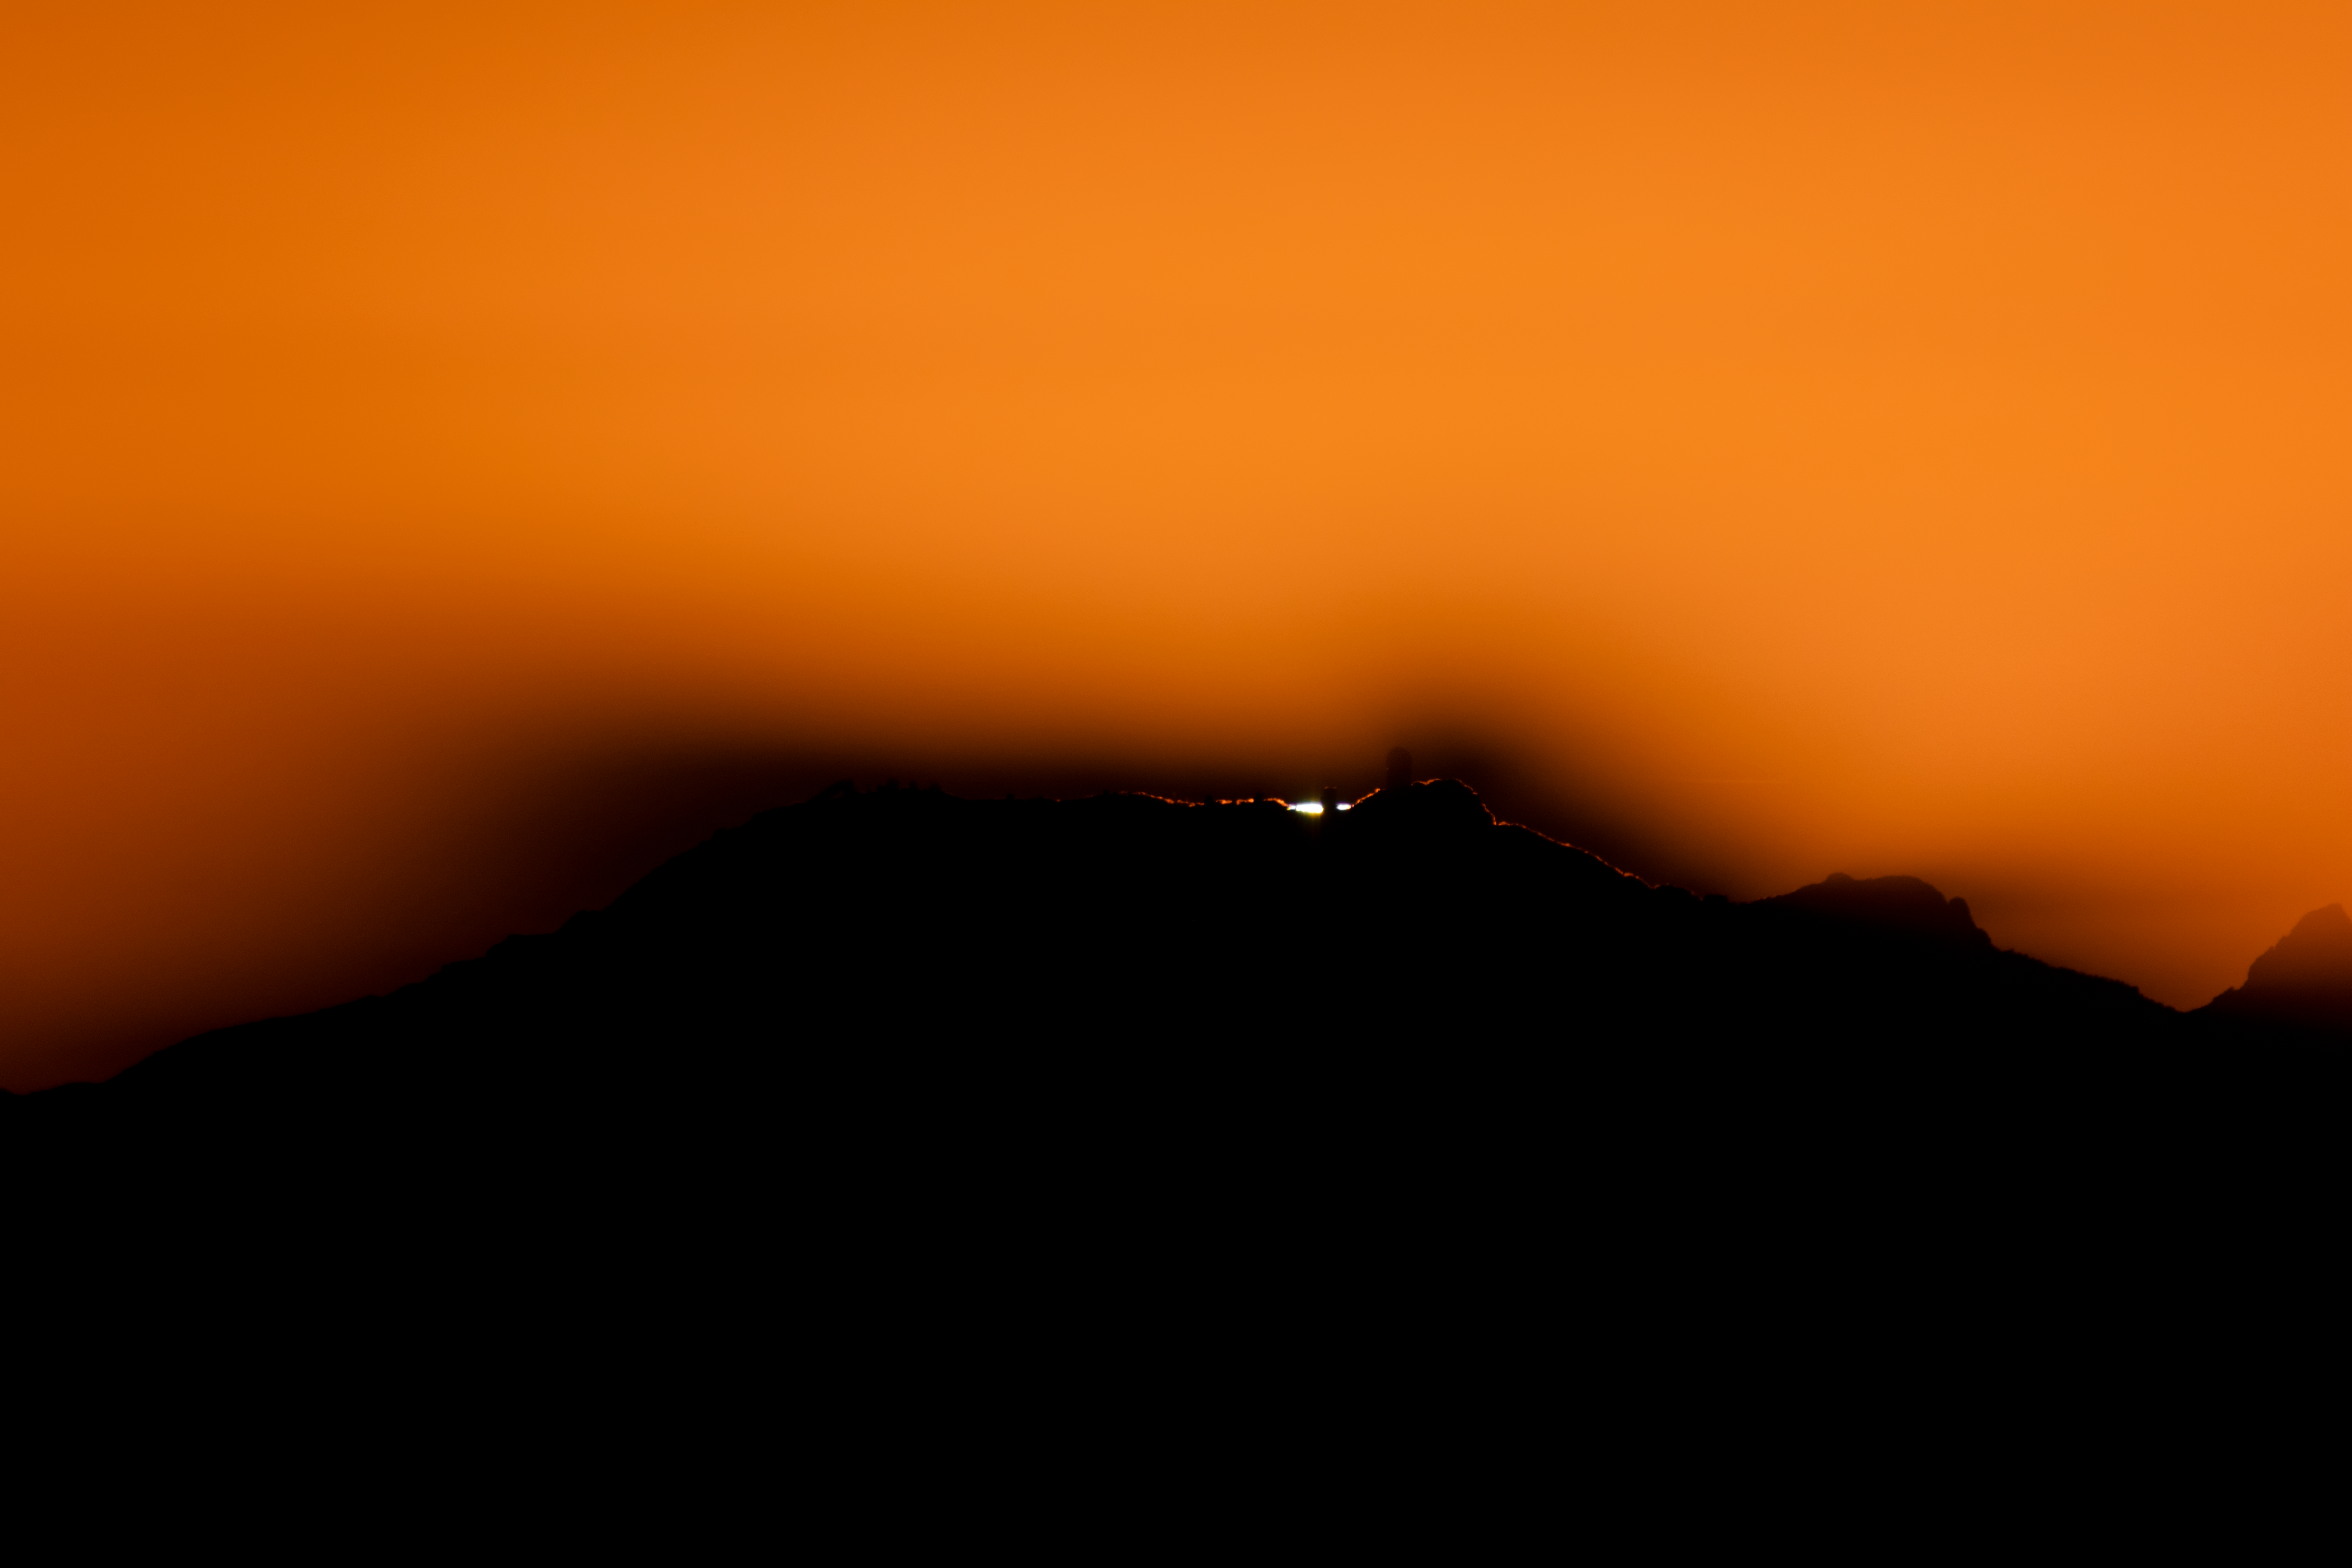

Sunset over Kitt Peak National Observatory

In this shot, the setting Sun is perfectly lined up to reveal the various telescopes atop Kitt Peak National Observatory, a program of NSF NOIRLab.

Credit: NOIRLab/AURA/NSF/R. Sparks